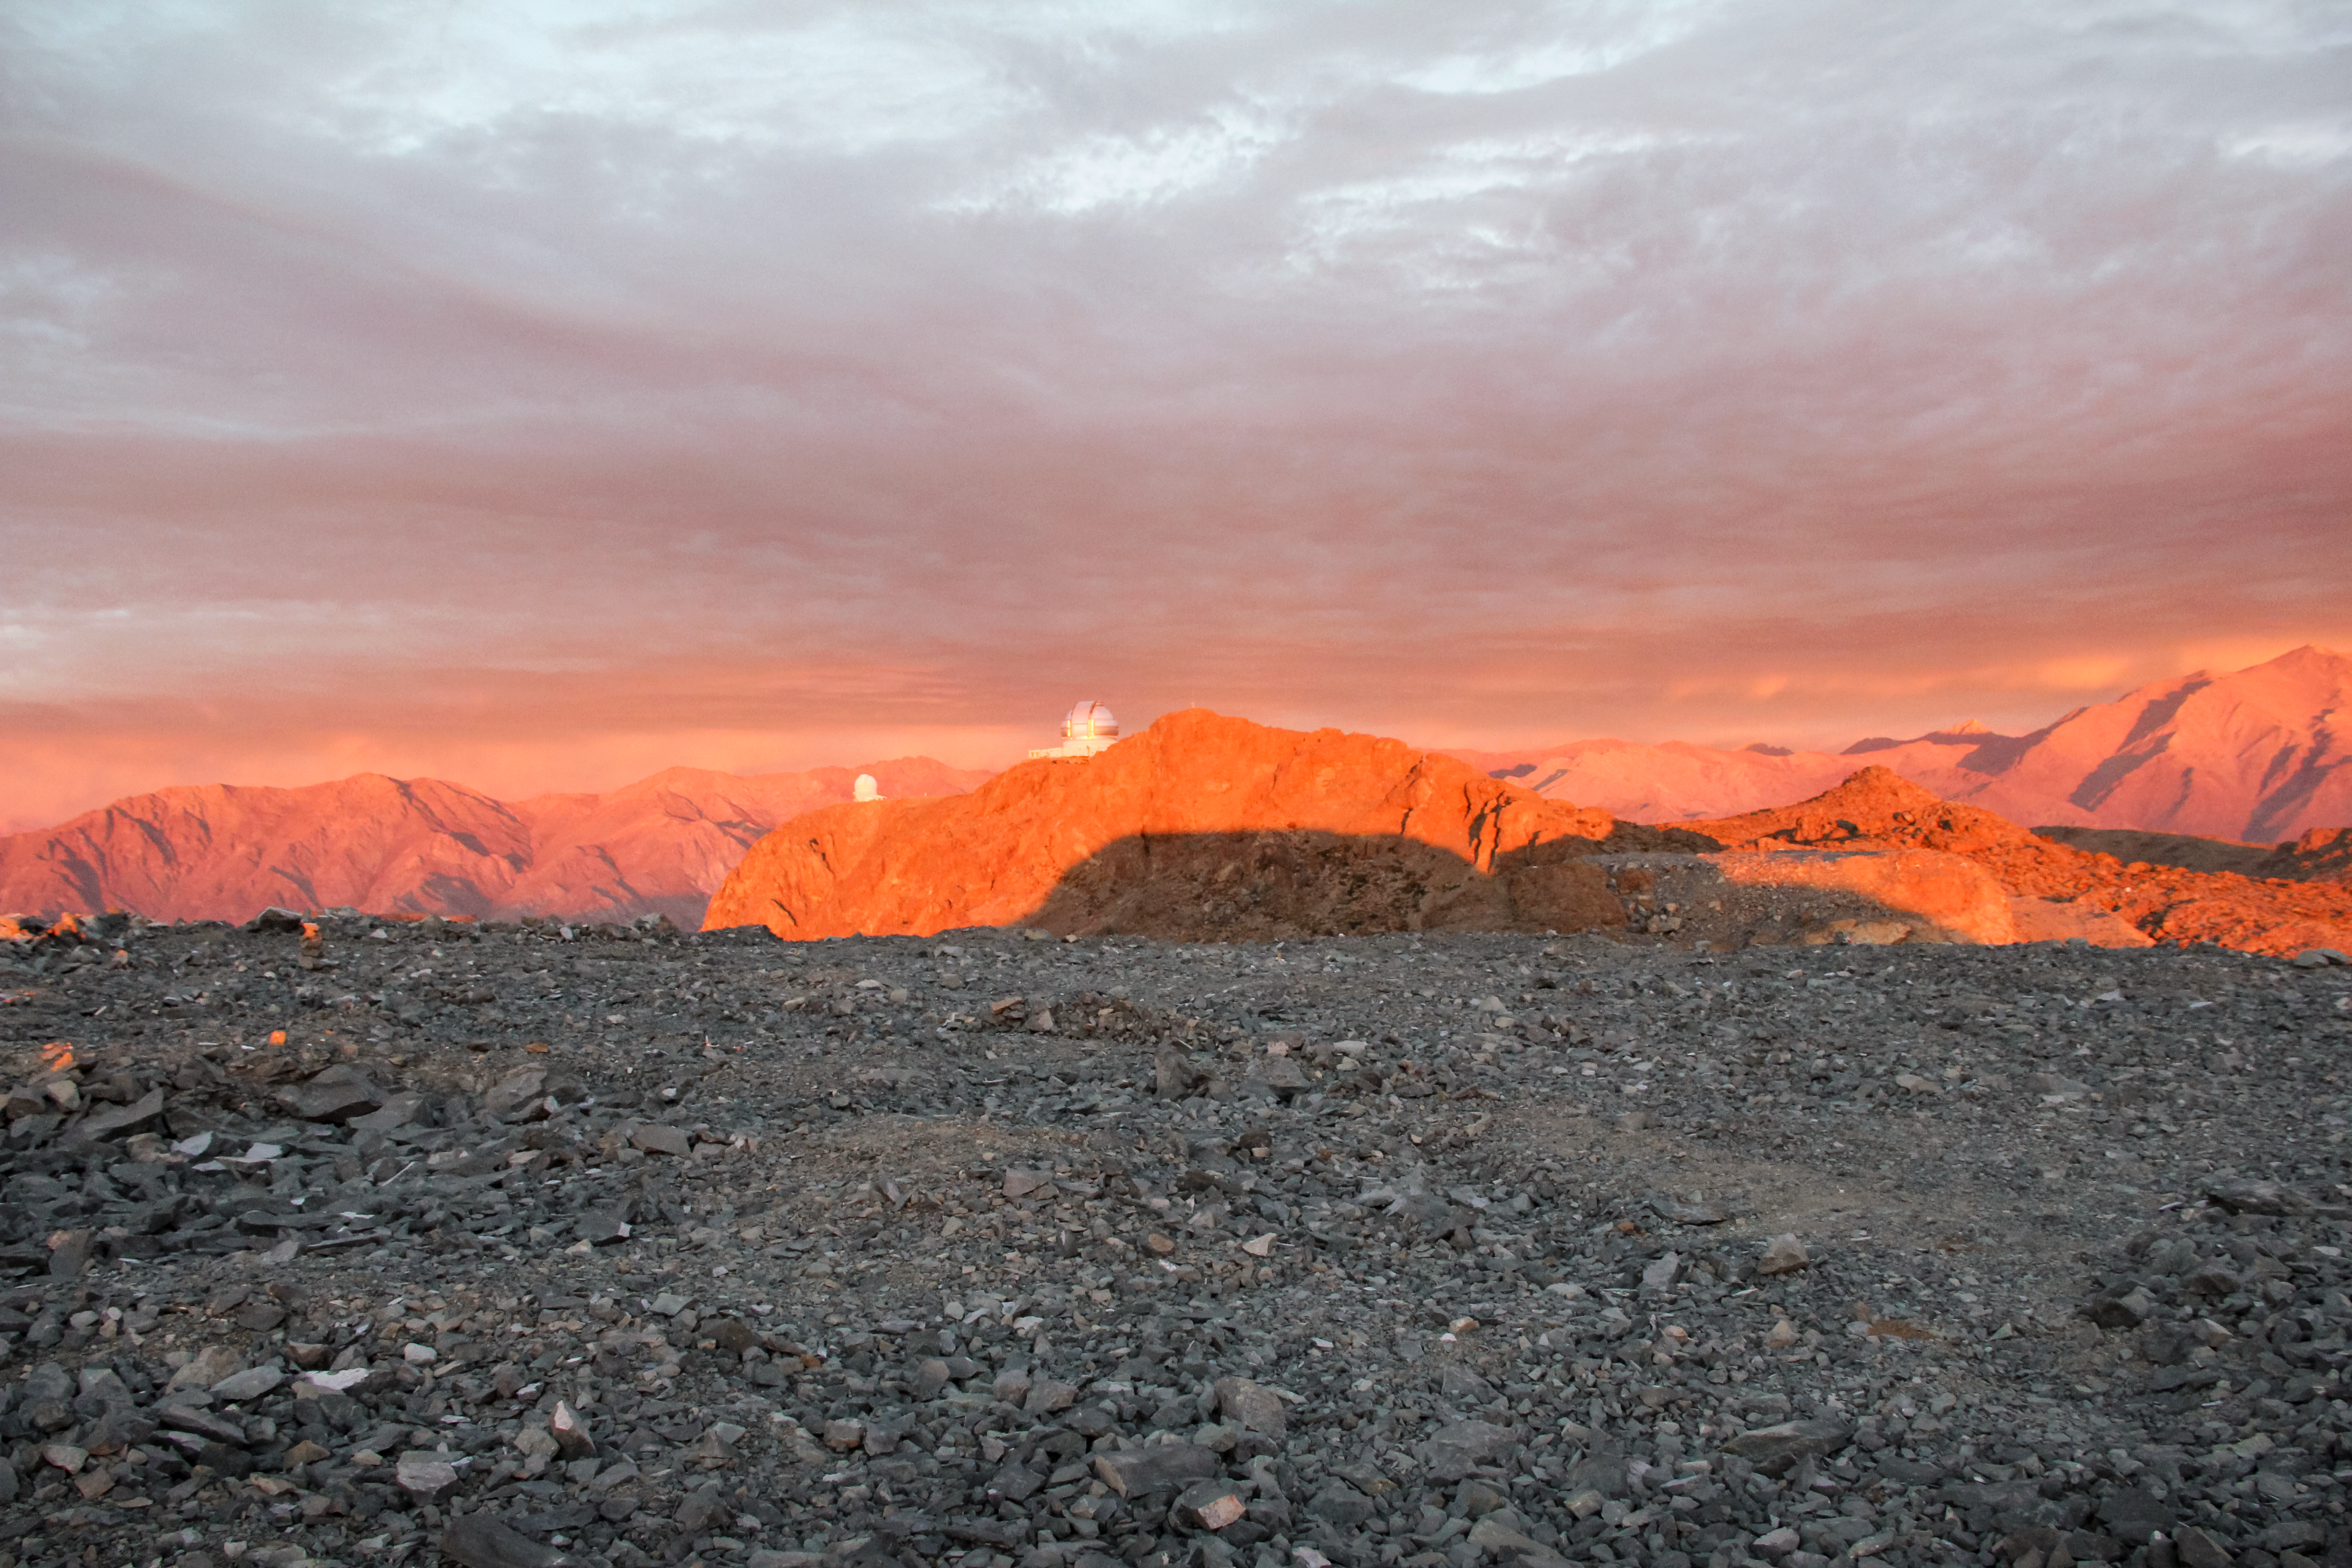

An Astronomical Chilean Sunset

In this photo, the Gemini South telescope, a part of the International Gemini Observatory, a program of NSF NOIRLab, is visible in the background atop Cerro Pachón. Below it, the shadow of the nearly completed Vera C. Rubin Observatory is also visible.

Credit: Vera C. Rubin Observatory/NOIRLab/AURA/NSF/Manuel Paredes